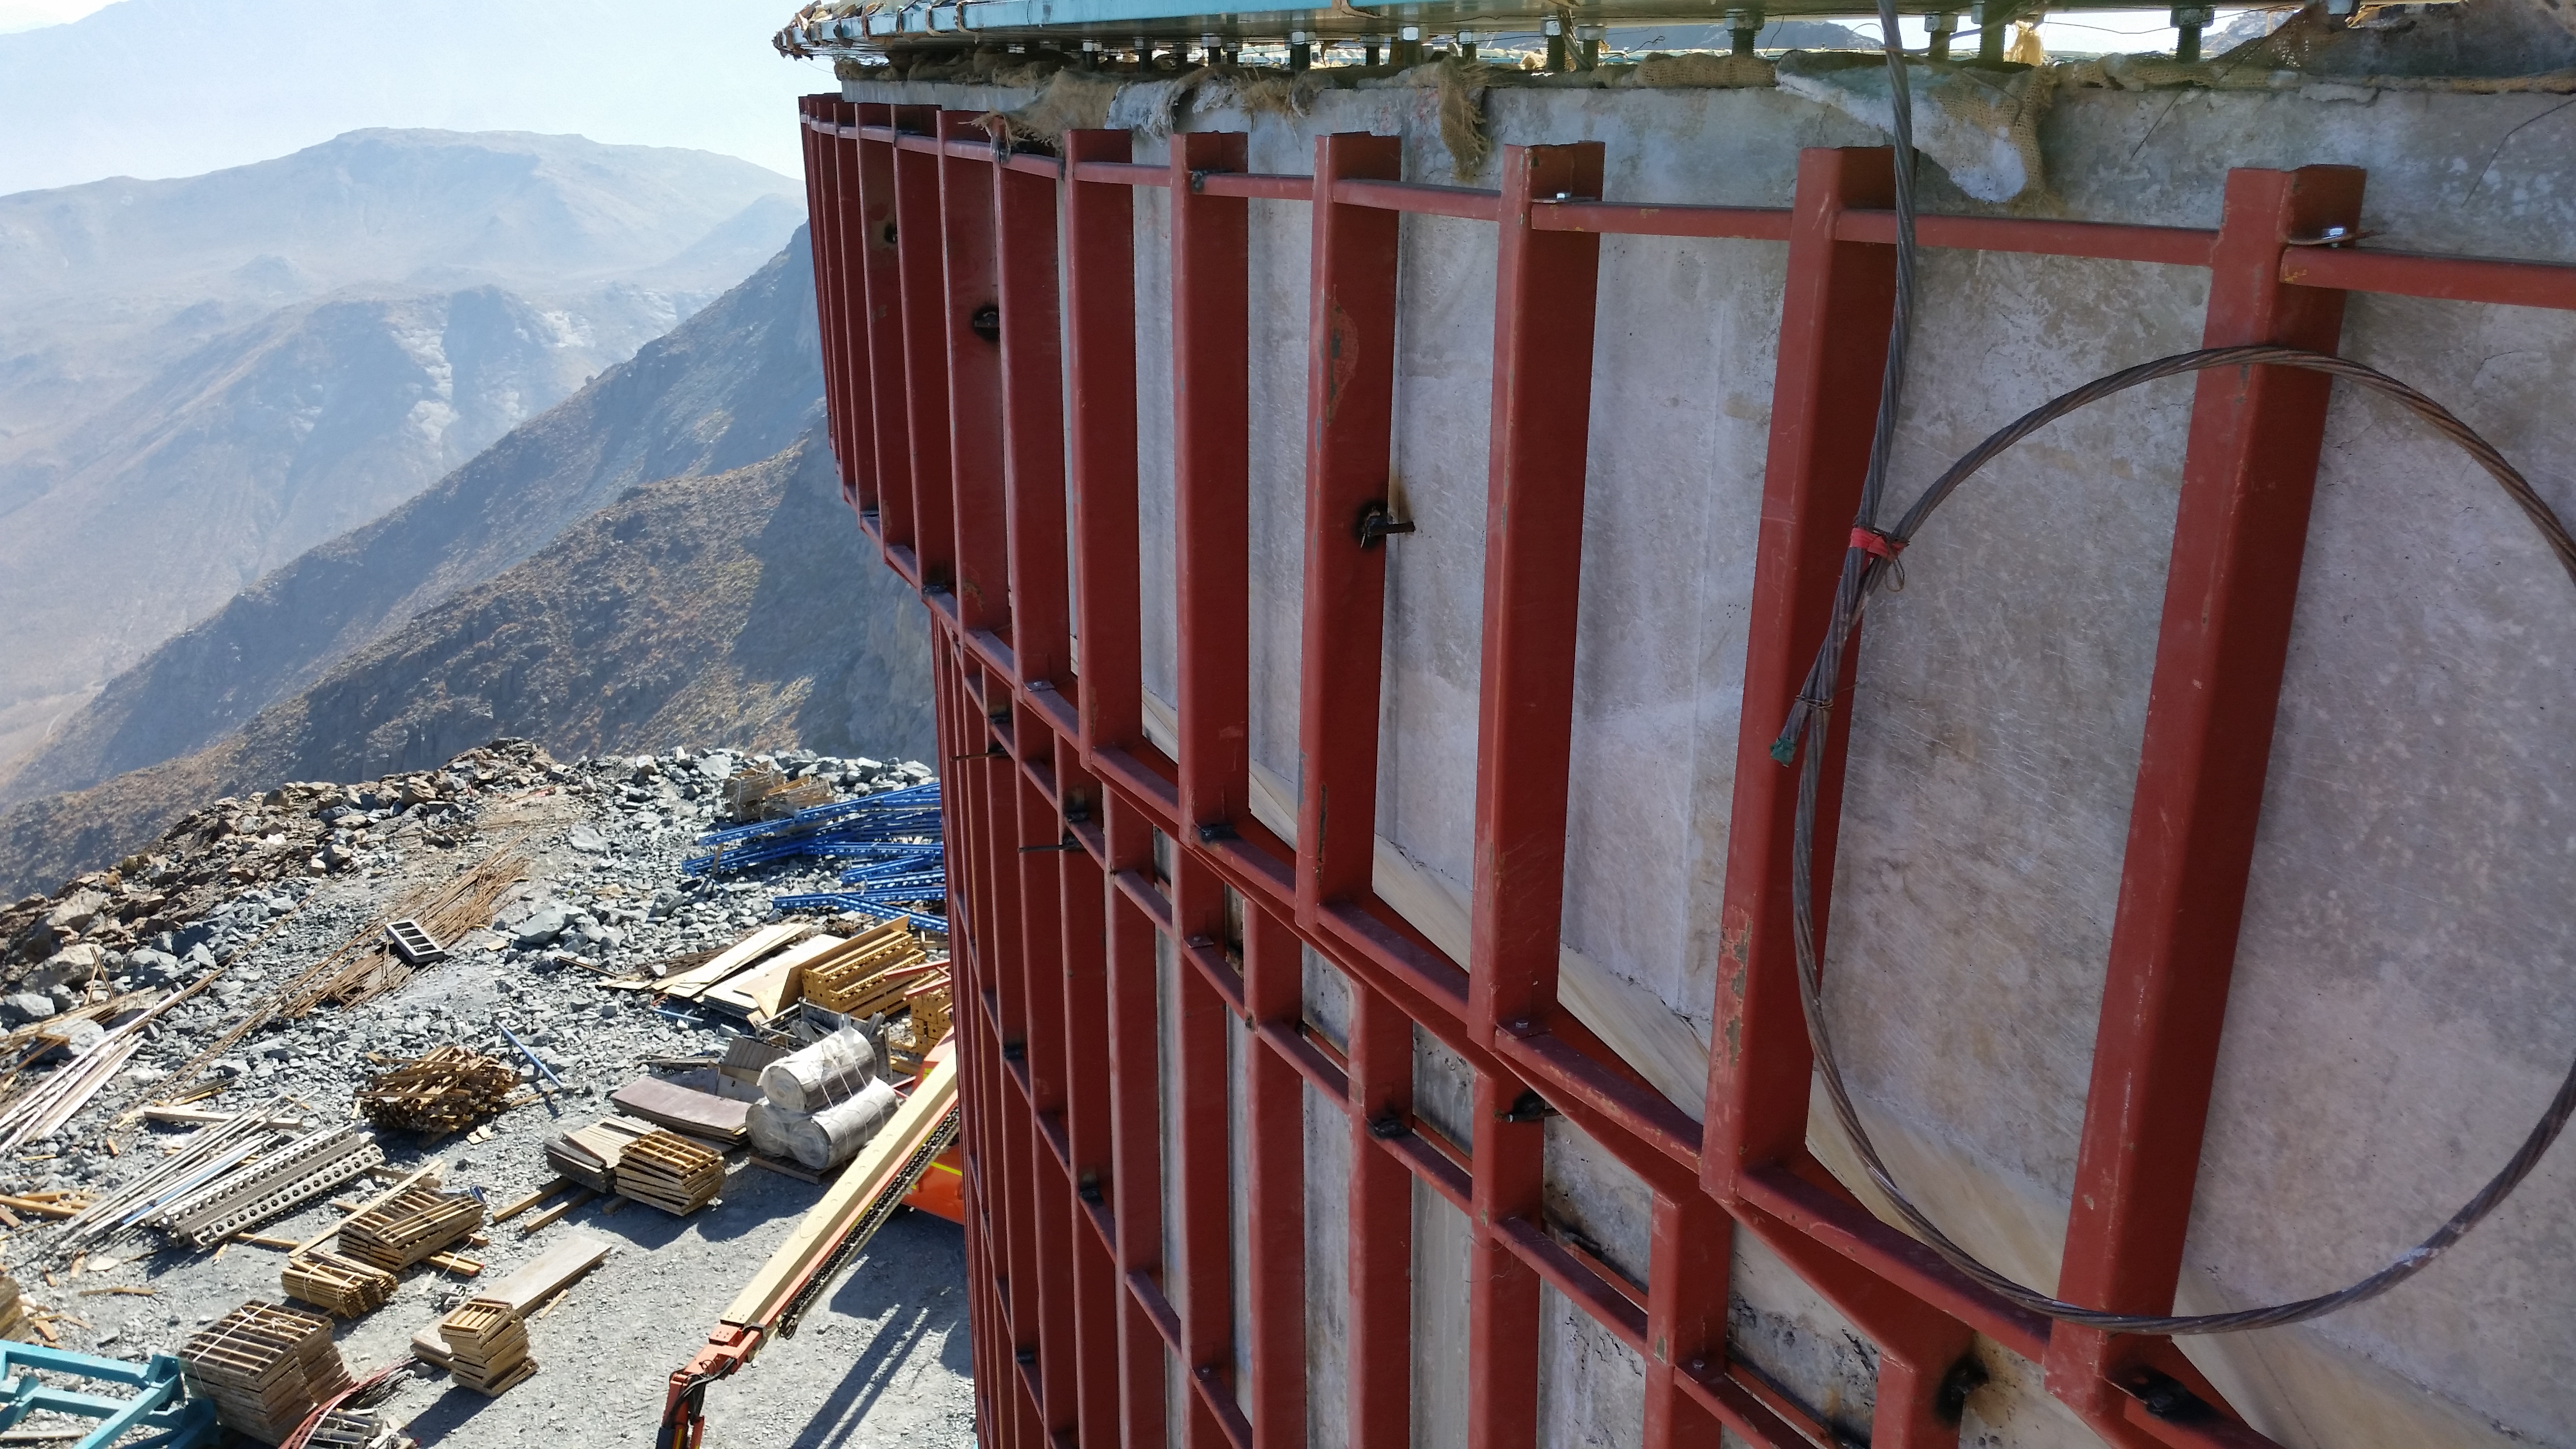

Lower enclosure siding support

The steel structure that will support the siding has been installed on the lower enclosure and is now under inspection.

Credit: Rubin Observatory/NSF/AURA